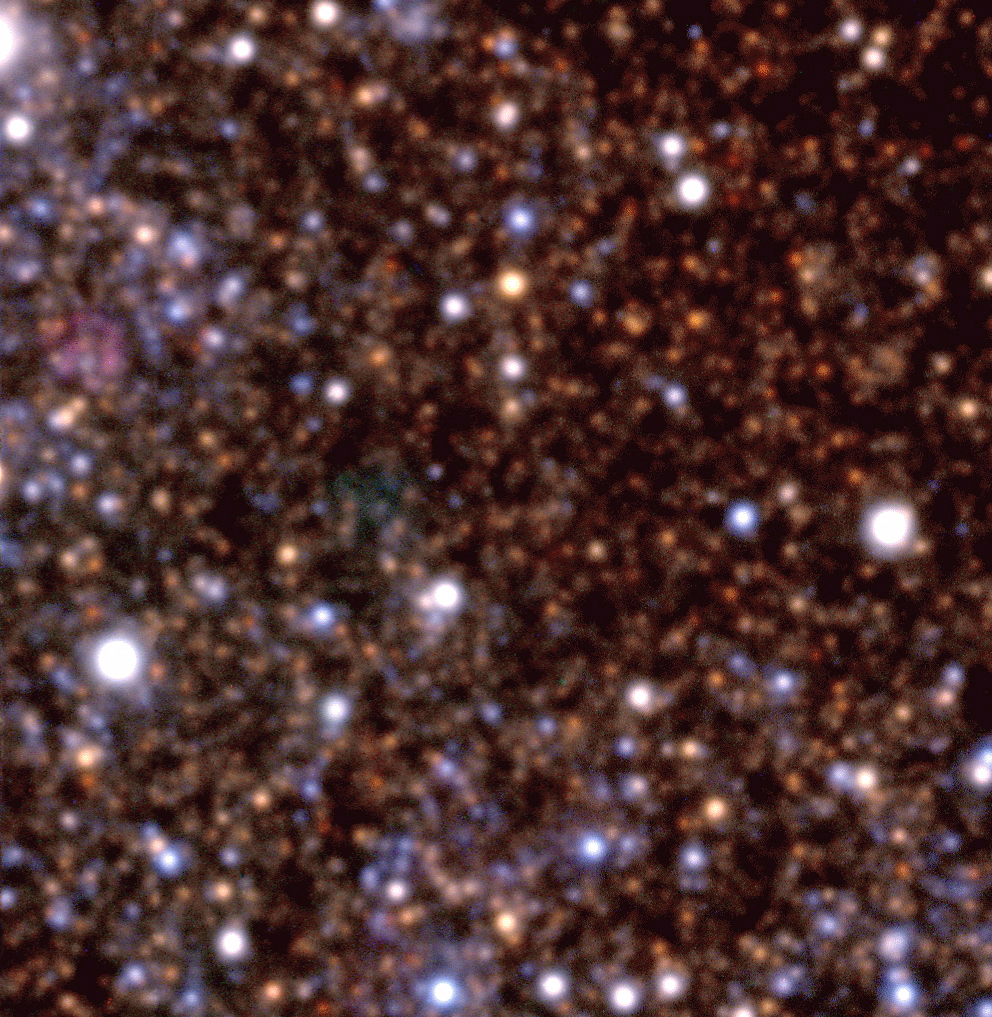

Field in dwarf galaxy NGC 6822

Colour composite of three exposures of a field in the dwarf galaxy NGC 6822, a member of the Local Group of Galaxies at a distance of about 2 million light-years. They were obtained by YEPUN and the VLT Test Camera at about 23:00 hrs local time on September 3 (03:00 UT on September 4), 2000. The image is based on exposures through three optical filters: B(lue) (10 min exposure; here rendered as blue), V(isual) (5 min; green) and R(ed) (5 min; red); the seeing was 0.9 - 1.0 arcsec. Individual stars of many different colours (temperatures) are seen. The field measures about 1.5 x 1.5 arcmin 2. Another image of this galaxy was obtained earlier with ANTU and FORS1 , cf. eso9920b.

Credit: ESO